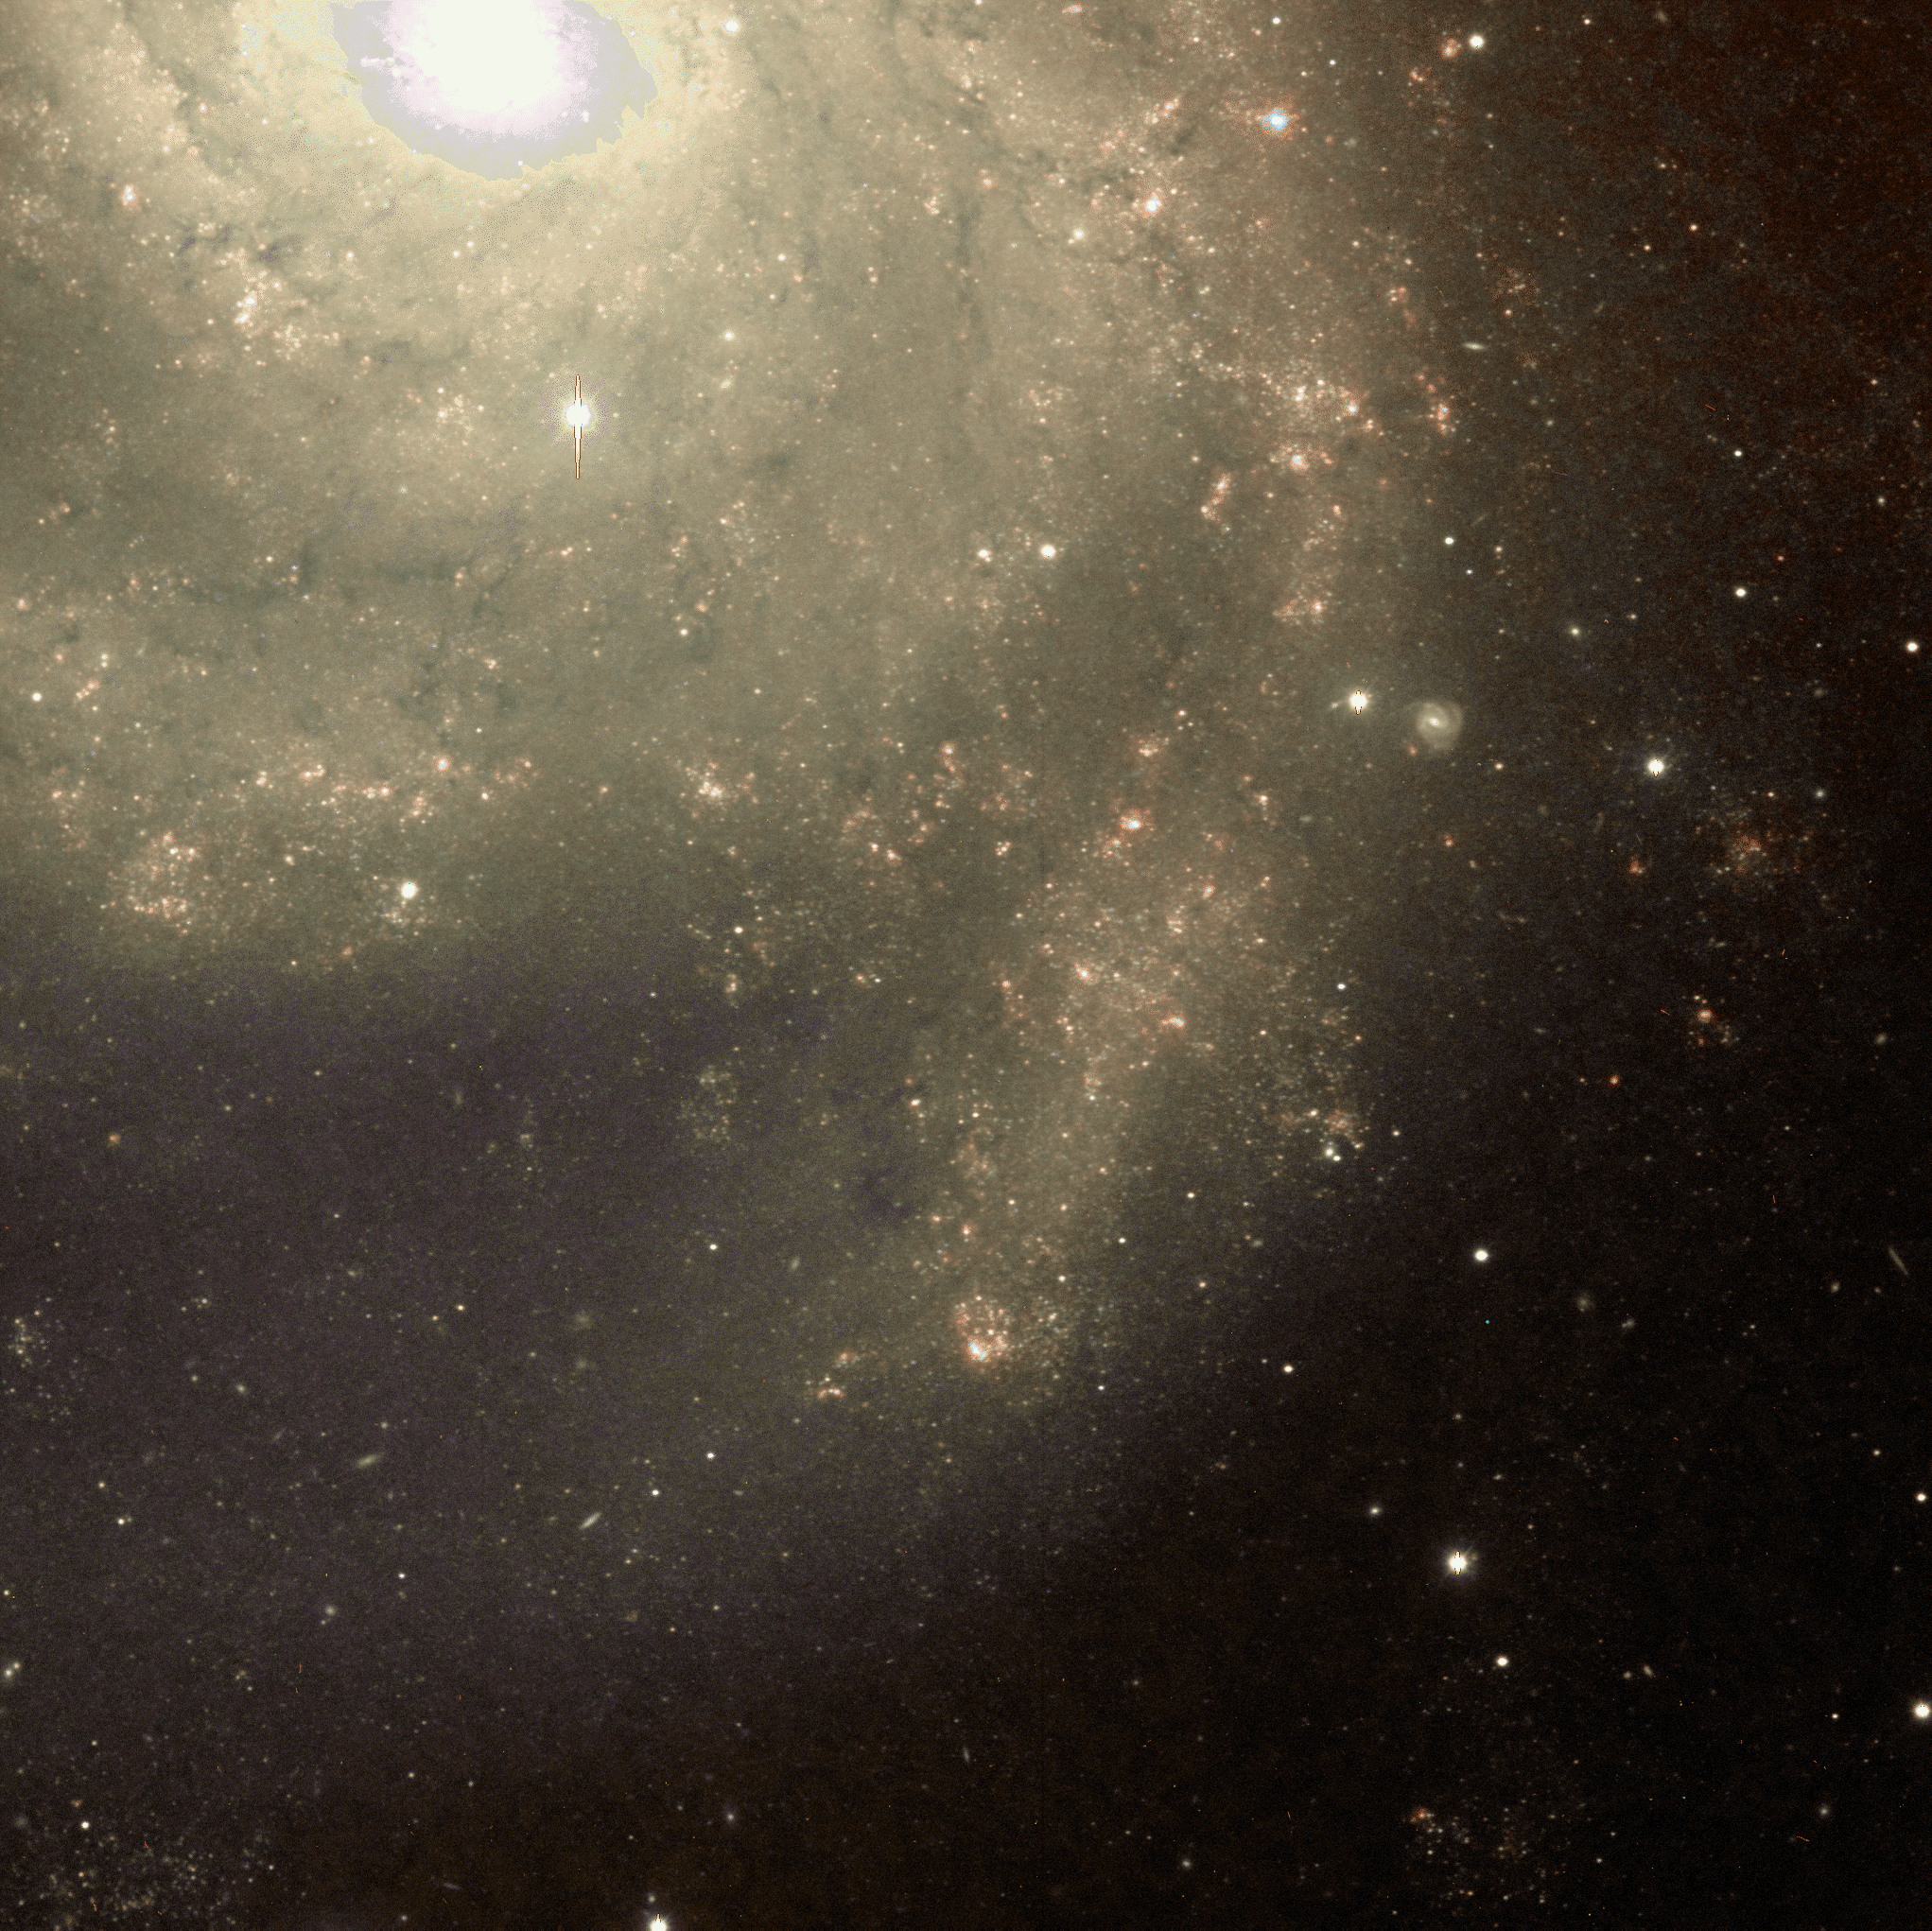

Spiral galaxy M101 (NGC 5457)

Image of a northern section of M101, made from a combination of red (R) and almost-infrared (I) bands, displayed using false color.

Credit: Mike Pierce, John Jurcevic (Indiana)/WIYN/NOIRLab/NSF